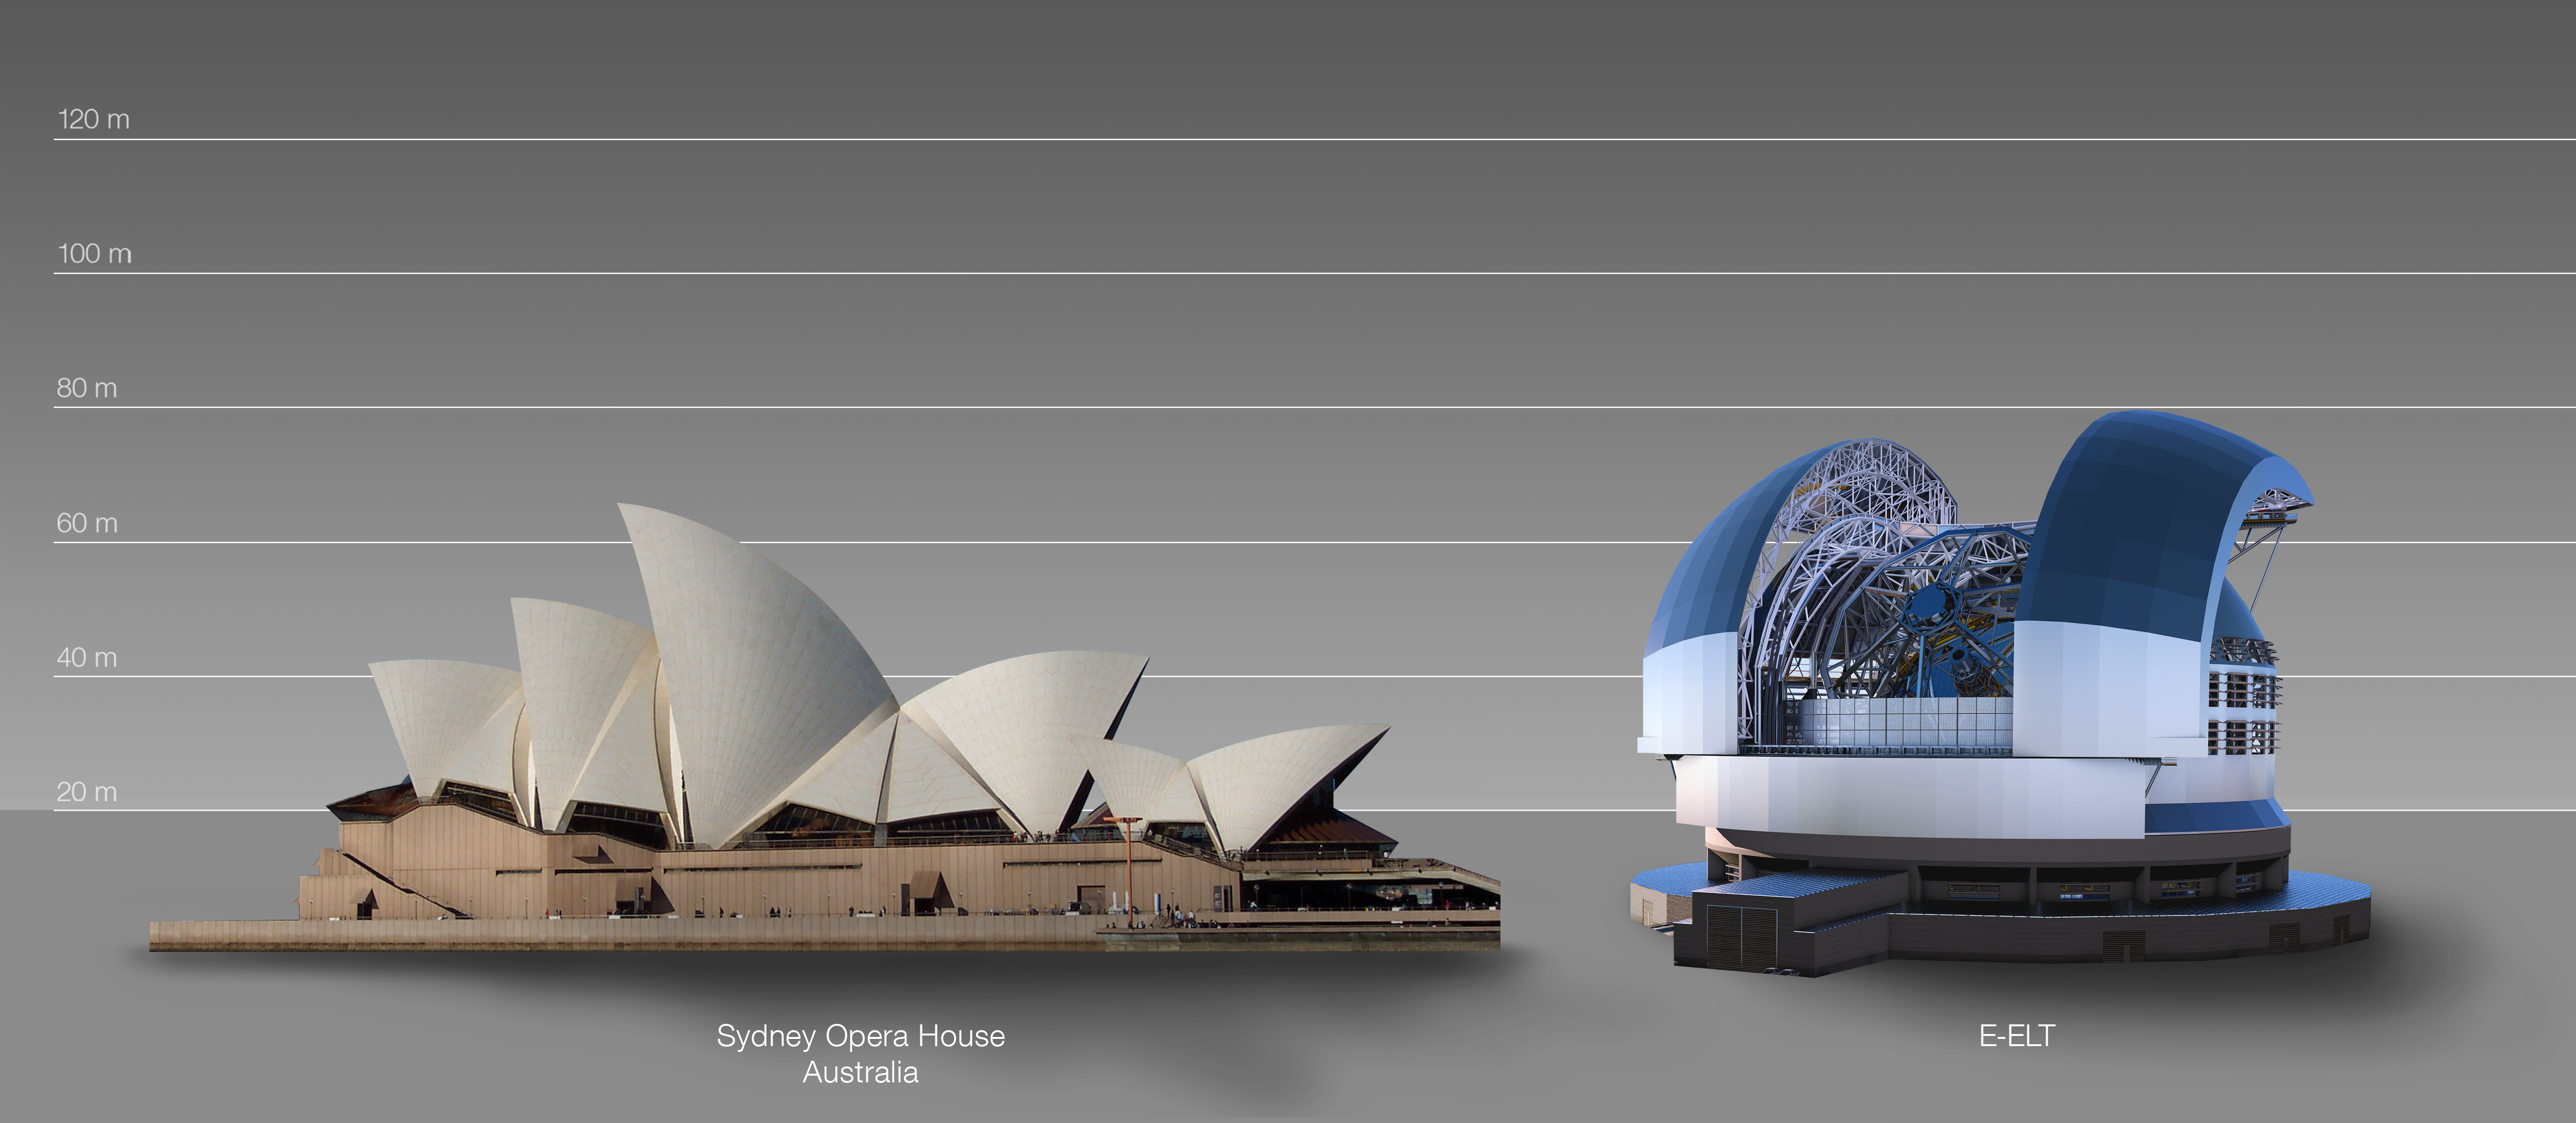

The ELT compared to the Sydney Opera House in Australia

This artist's impression compares the ELT to the Sydney Opera House in Australia.

The design for the ELT shown here was published in 2016. (eso1617)

Credit: ESO